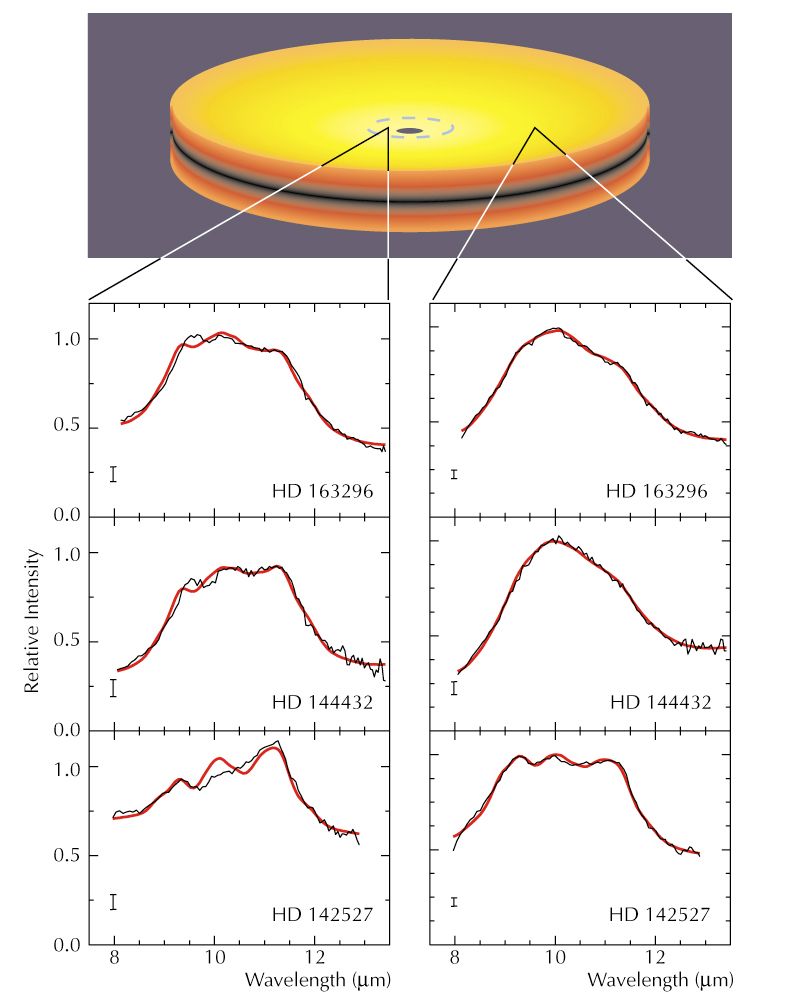

Mid-IR spectra of inner and outer discs around three young stars

Schematic view of a circumstellar disc and the MIDI-spectra observed of the inner and outer regions of the discs around three young stars, HD 163296, HD 144432 and HD 142527 (black lines). In all of them, there are clear spectral differences between the inner and outer regions, indicating a difference in mineralogy. The general broadening of the spectral "mountain" in the inner discs is a sign of larger grains and the spectral peak at wavelength 11.3 µm indicates the presence of crystalline silicates. Also shown are best-fit model spectra (red lines), based on mixtures of the mentioned mineral species.

Credit: ESO